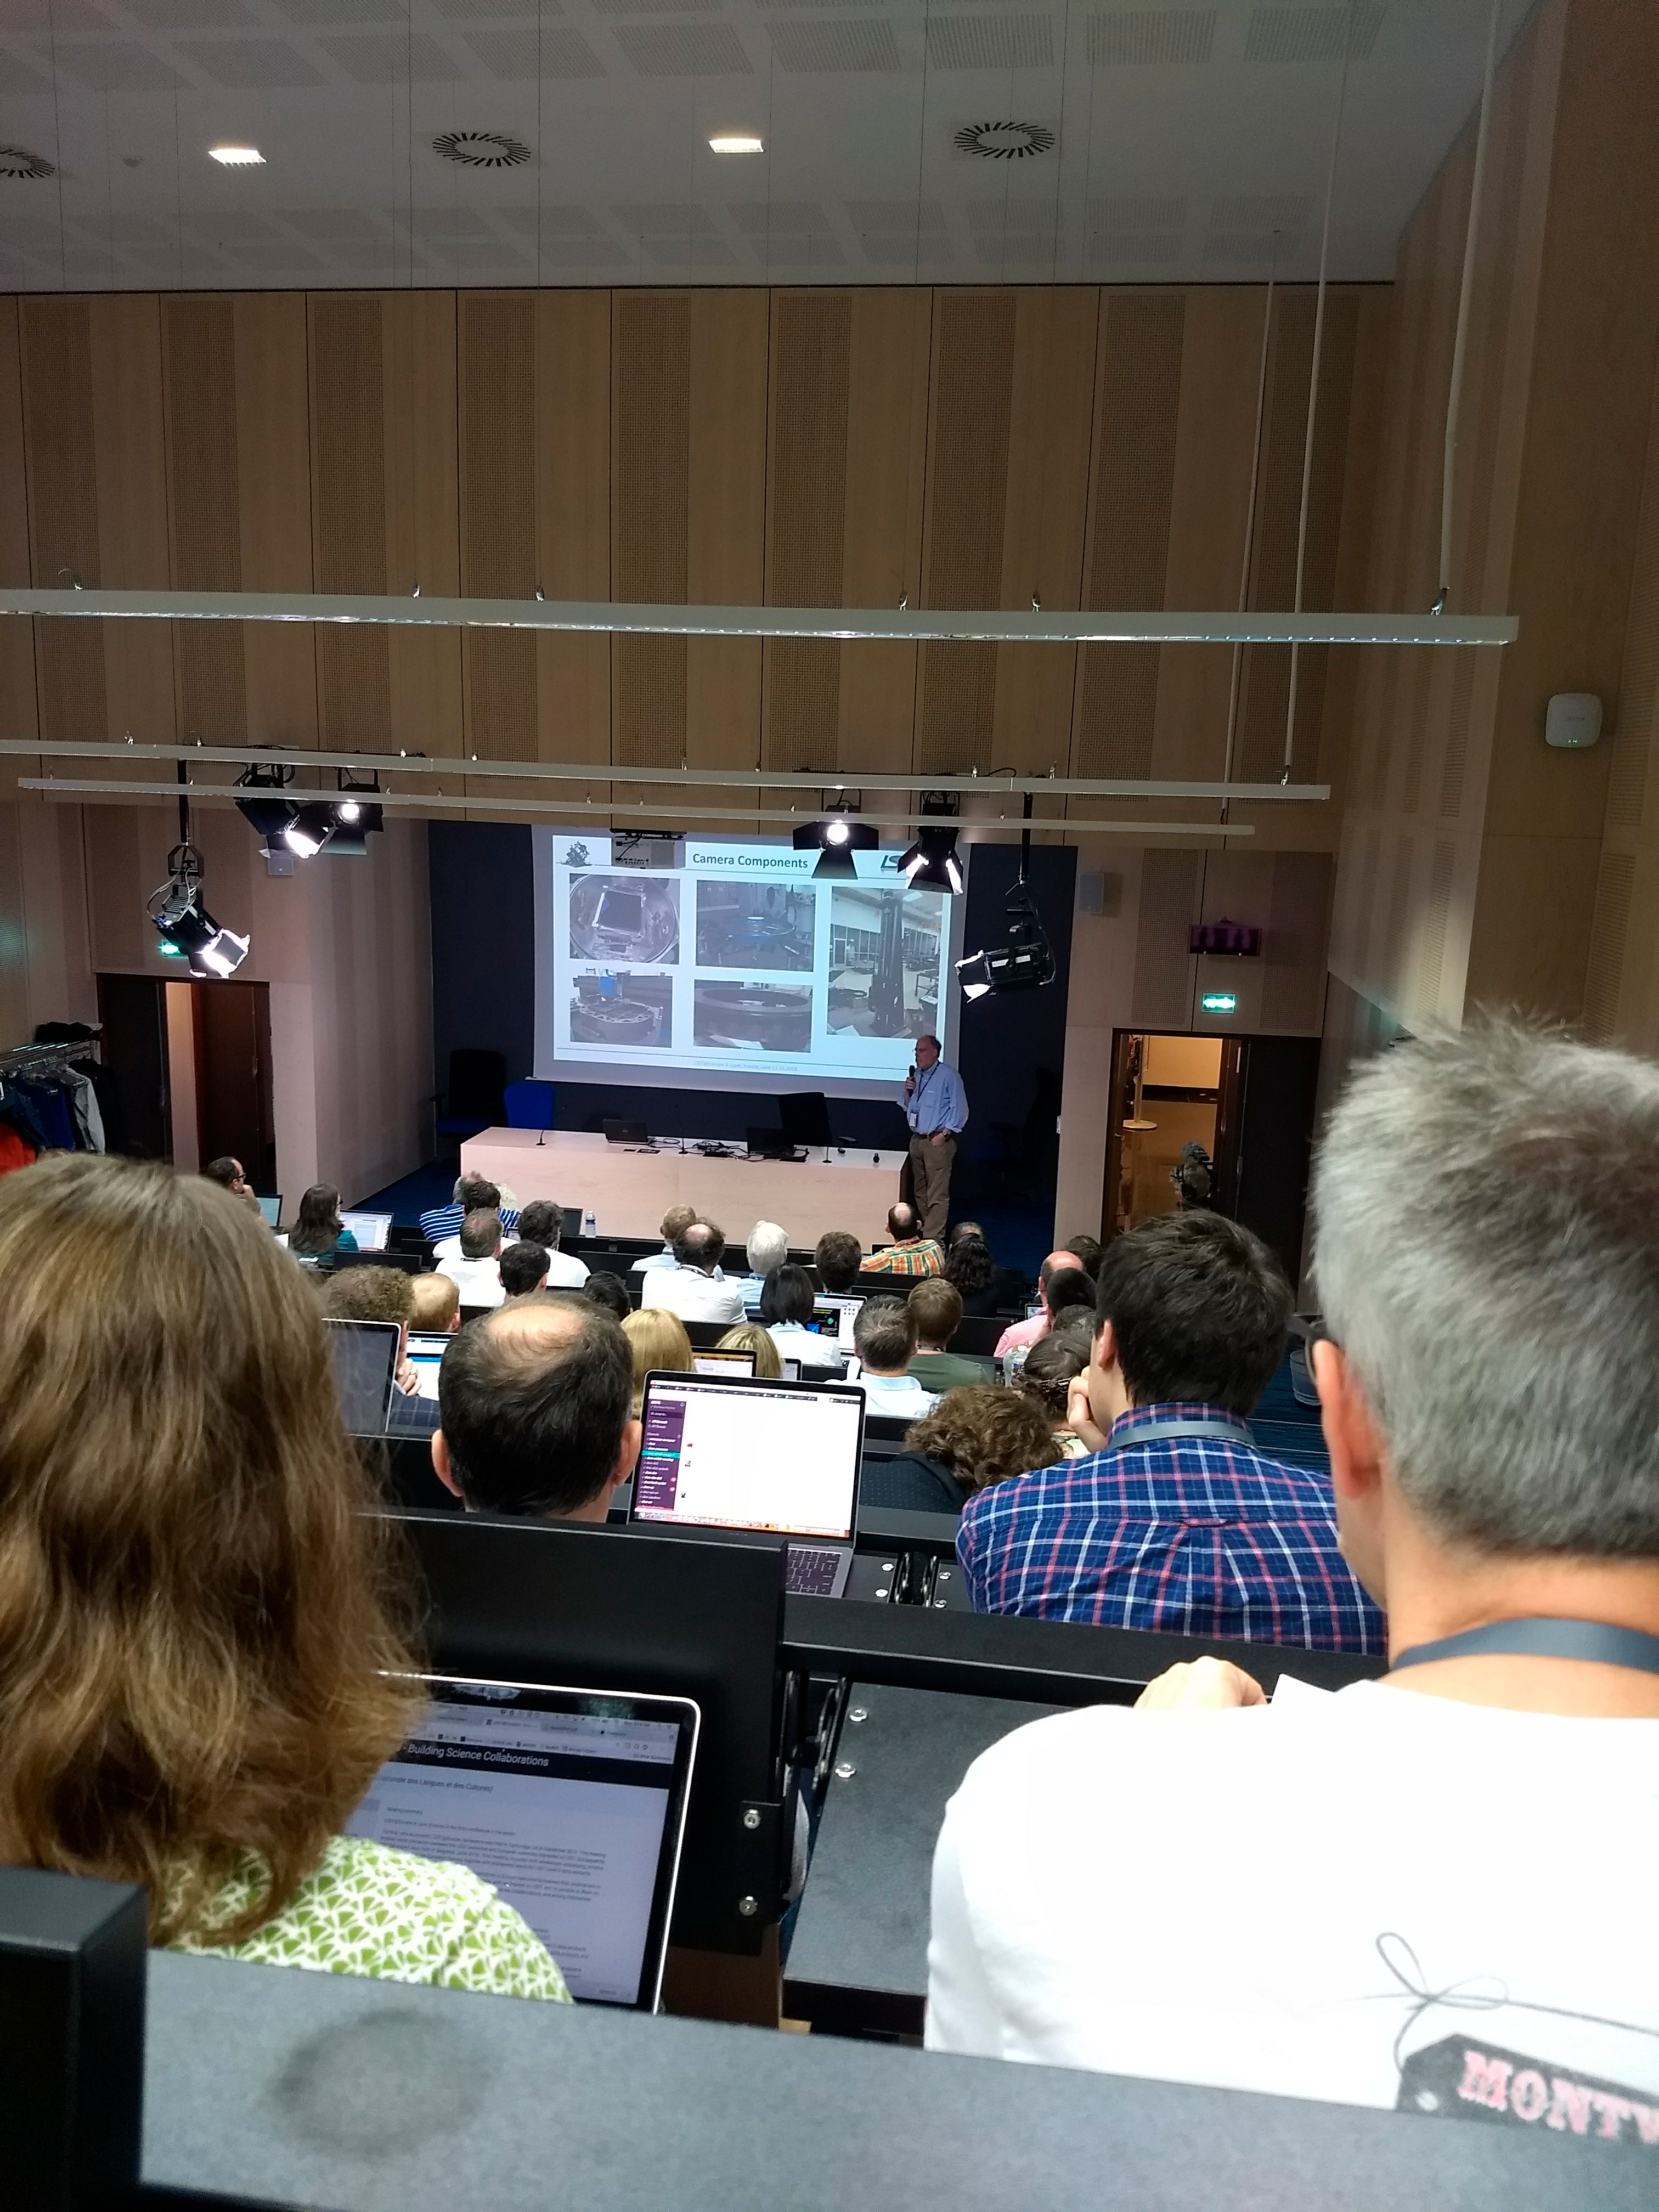

LSST@Europe3

LSST@Europe3 gathered approximately 150 participants in Lyon, France on June 11-15, 2018. The 5-day meeting offered presentations, tours, and informal opportunities for networking between members of the LSST Project and the European science community.

Credit: Rubin Observatory/NSF/AURA